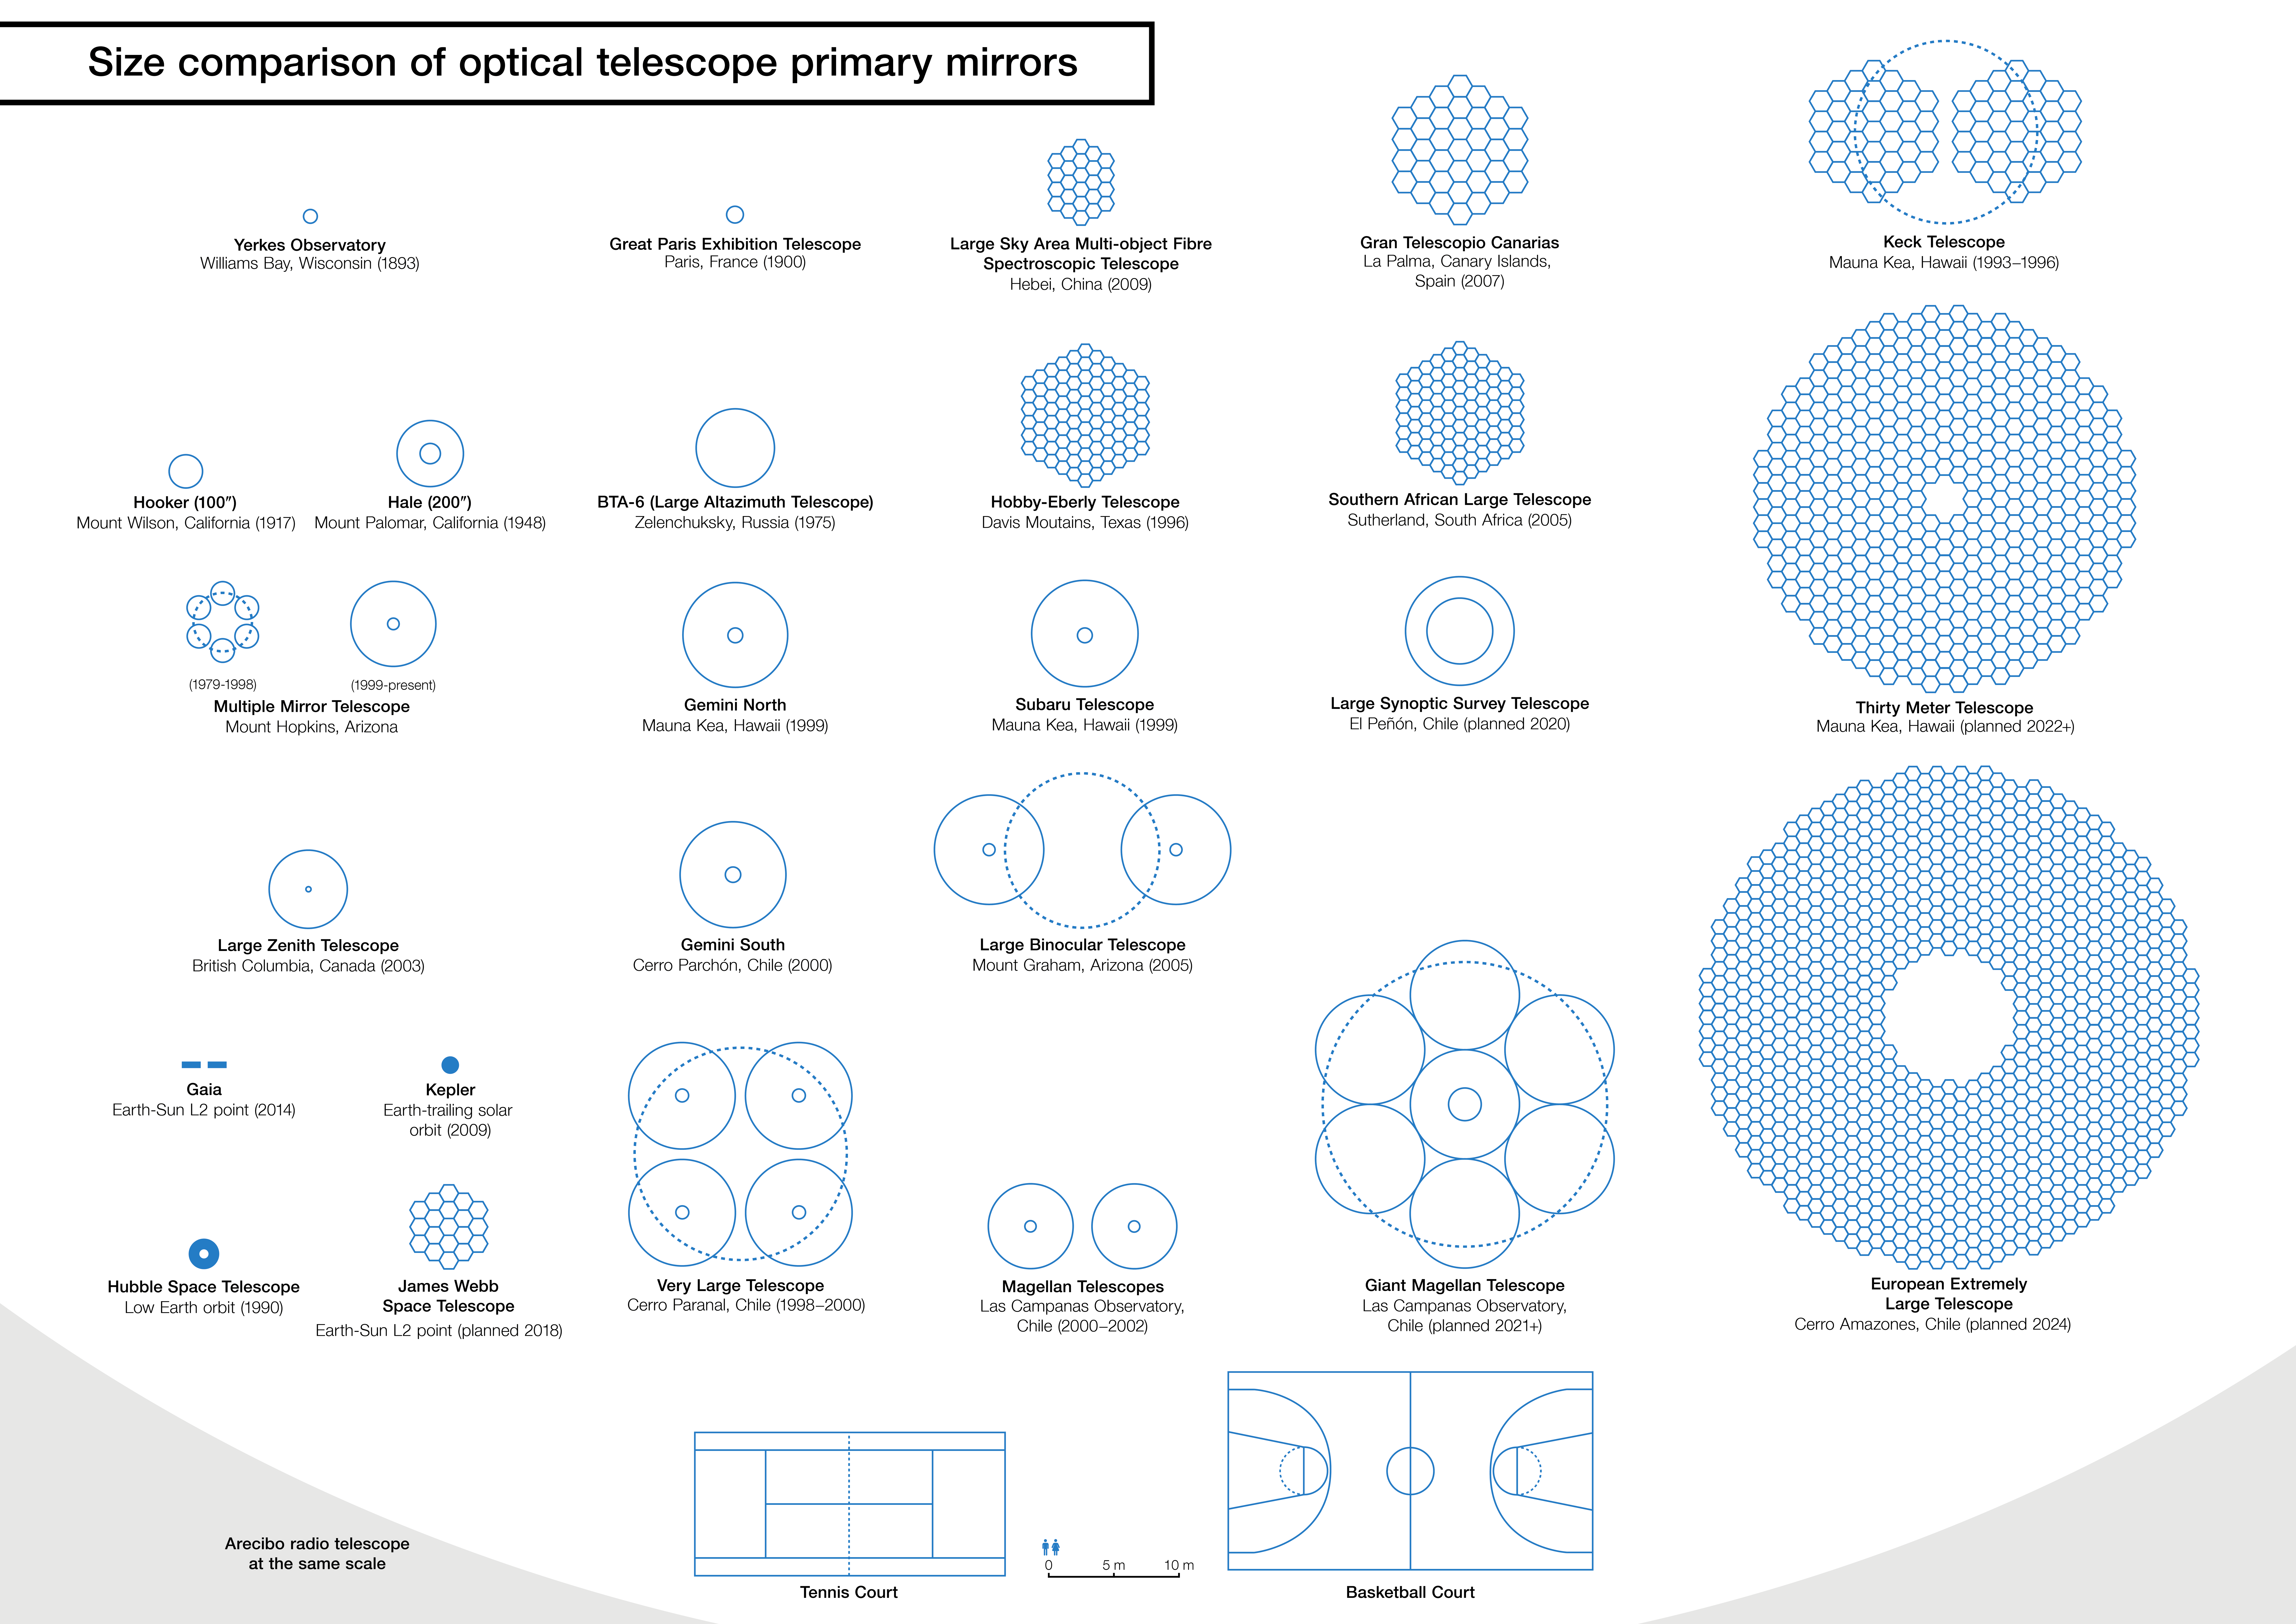

Size comparison between the E-ELT and other telescope mirrors

An infographic that compares the size of the European Extremely Large Telescope (E-ELT) main mirror with that of other major ground-based telescopes, either in operation or planned. The E-ELT, with a main mirror 39 metres in diameter, will be the largest optical/near-infrared telescope in the world. It was inspired by an infographic made by Wikipedia Author Cmglee.

Credit: ESO